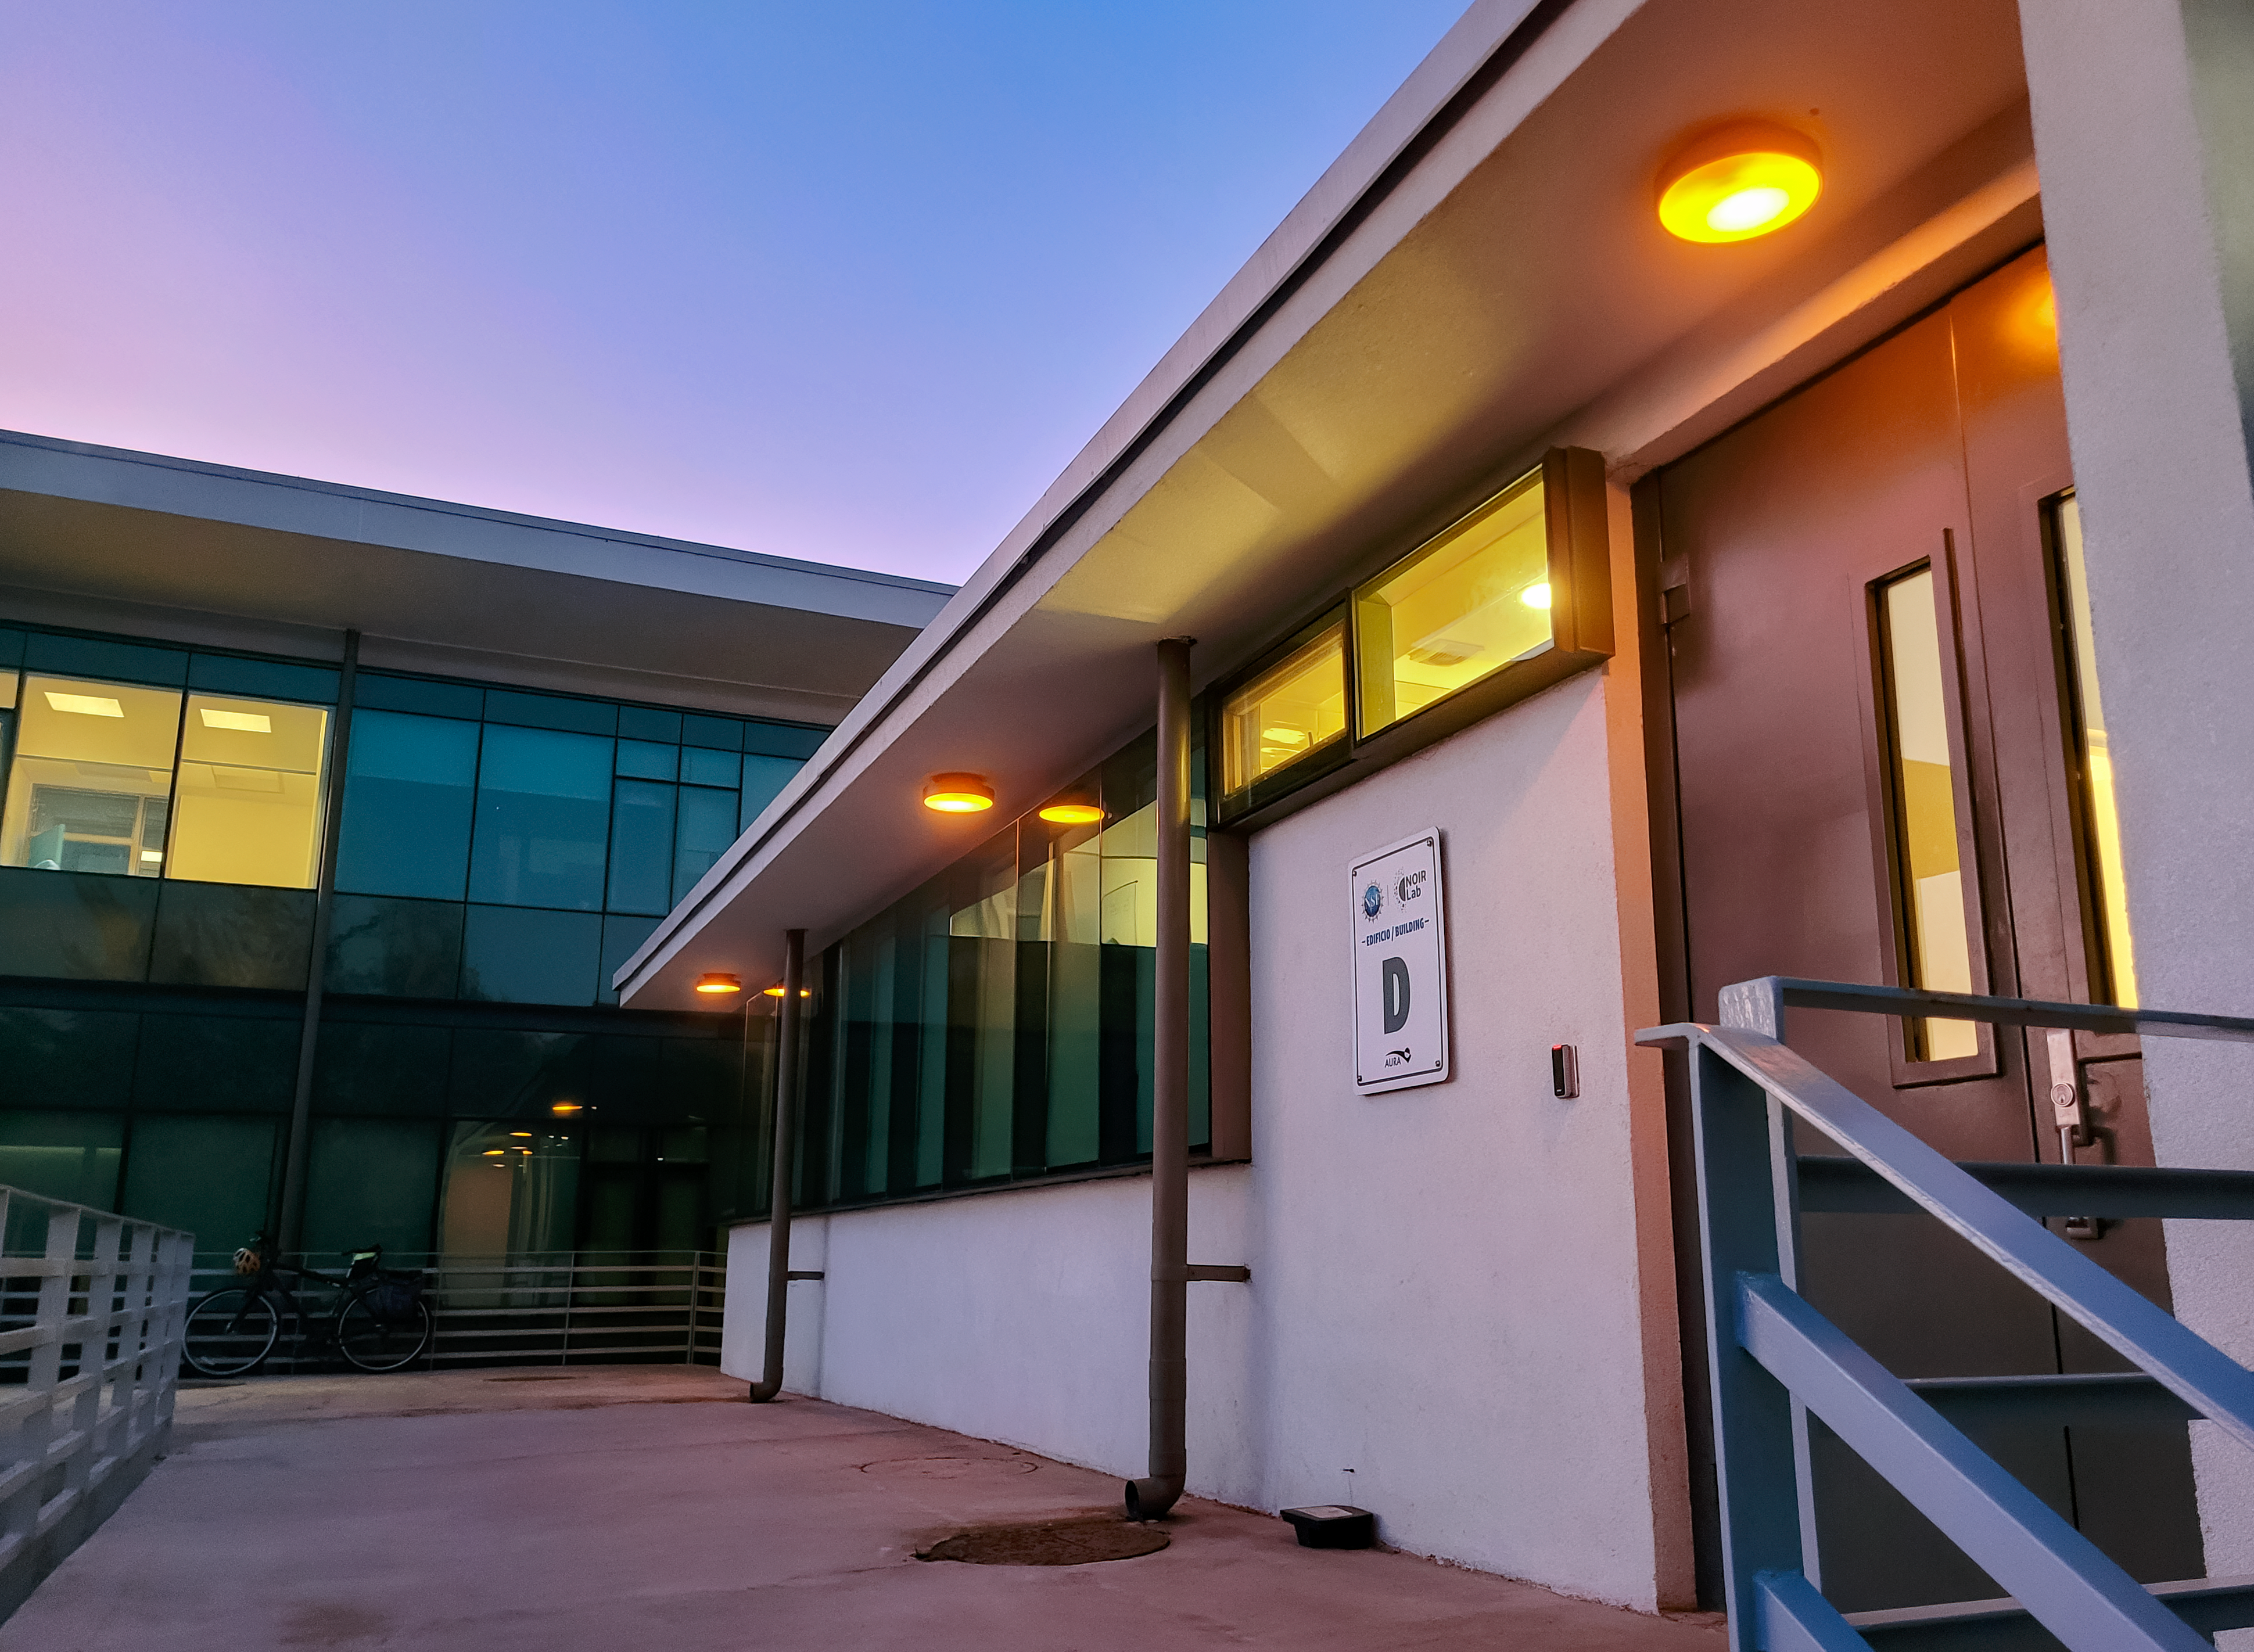

Recinto Lighting Upgrades

New dark sky friendly lighting outside Building D at the AURA Recinto in La Serena.

Credit: NOIRLab/NSF/AURA